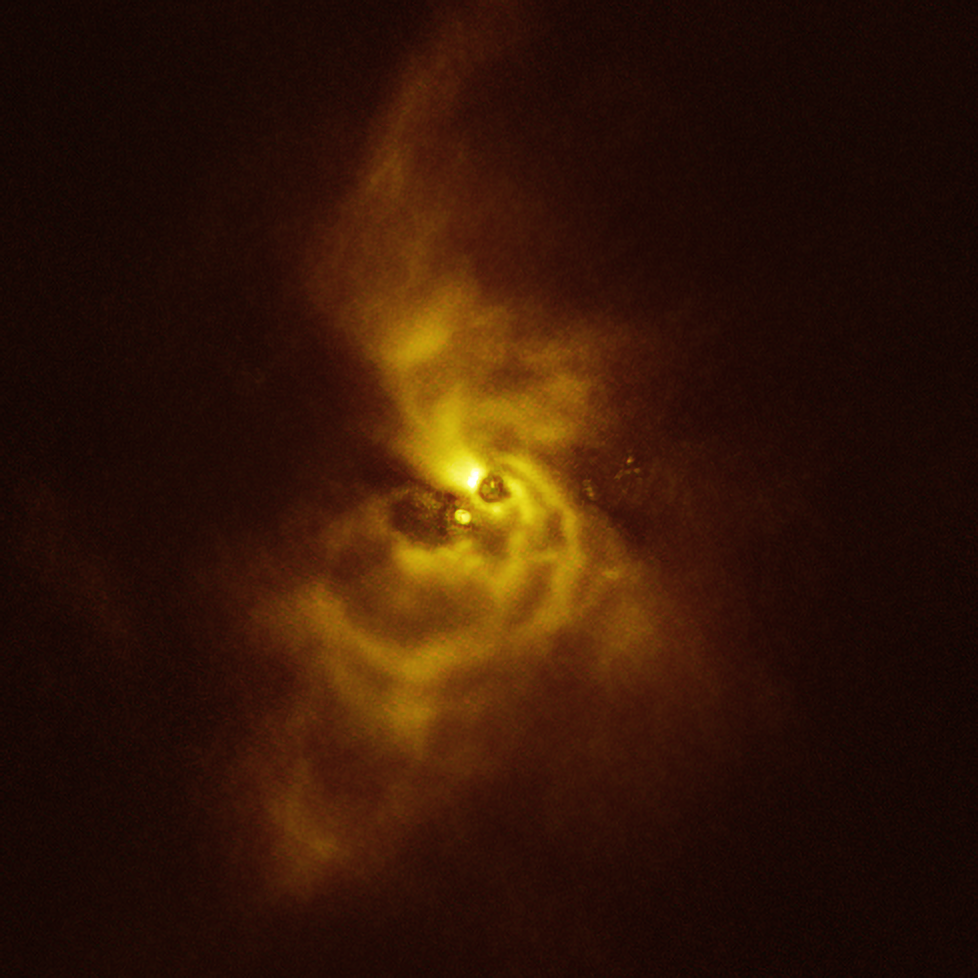

Intricate spiral arms around V960 Mon captured with SPHERE

This image of the young star V960 Mon and its surrounding material was taken with the Spectro-Polarimetric High-contrast Exoplanet REsearch (SPHERE) instrument on ESO’s VLT. The material orbiting the young star is assembling together in a series of intricate spiral arms that extend to distances greater than the entire Solar System.

Credit: ESO/Weber et al.